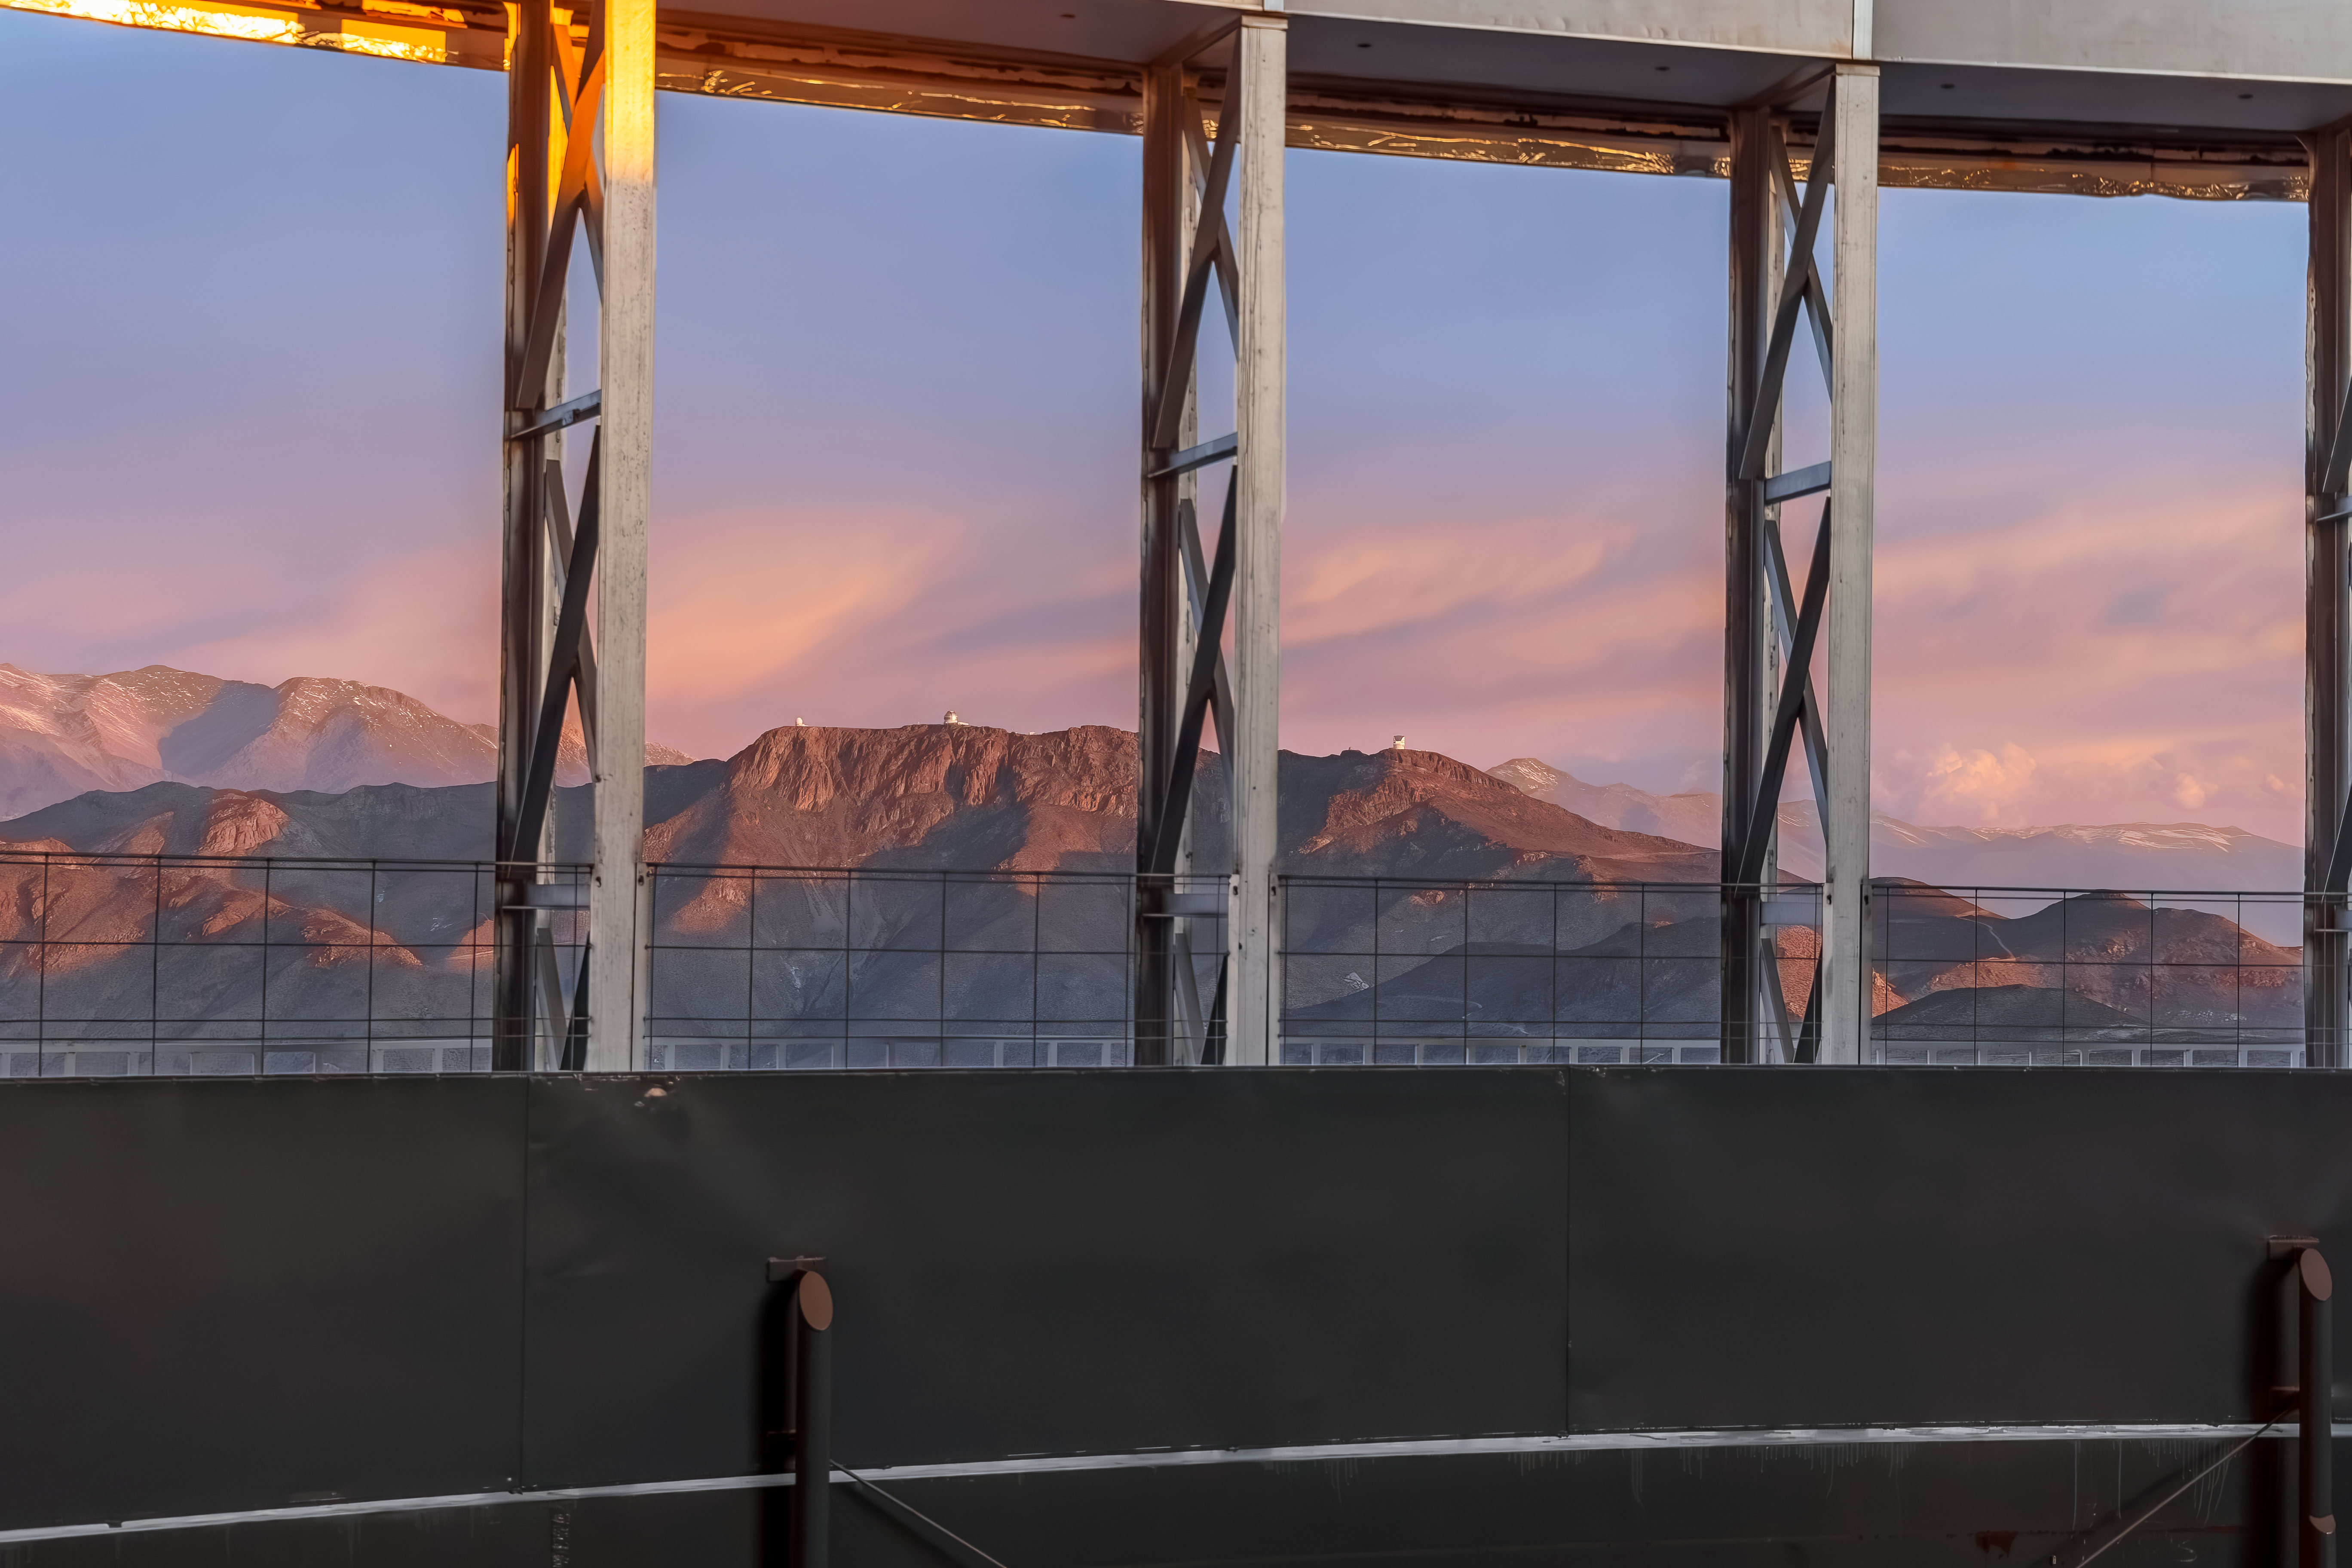

Cerro Pachón Pastels

The whimsical pastels of the Chilean sky contrast with the rigid metallic structures in the foreground. In the distance is Cerro Pachón with three white telescopes jutting out of the mountain. At the left is the SOAR Telescope, its speck-like appearance in this image belying the fact that it houses a 4.1-meter primary mirror inside its dome. To the right of the SOAR Telescope is the 8.1-meter Gemini South telescope, half of the International Gemini Observatory which is a Program of NSF NOIRLab. Finally, farther to the right is the Vera C. Rubin Observatory which, once constructed, will revolutionize our understanding of the dynamic night sky.

Credit: CTIO/NOIRLab/NSF/AURA/D. Munizaga